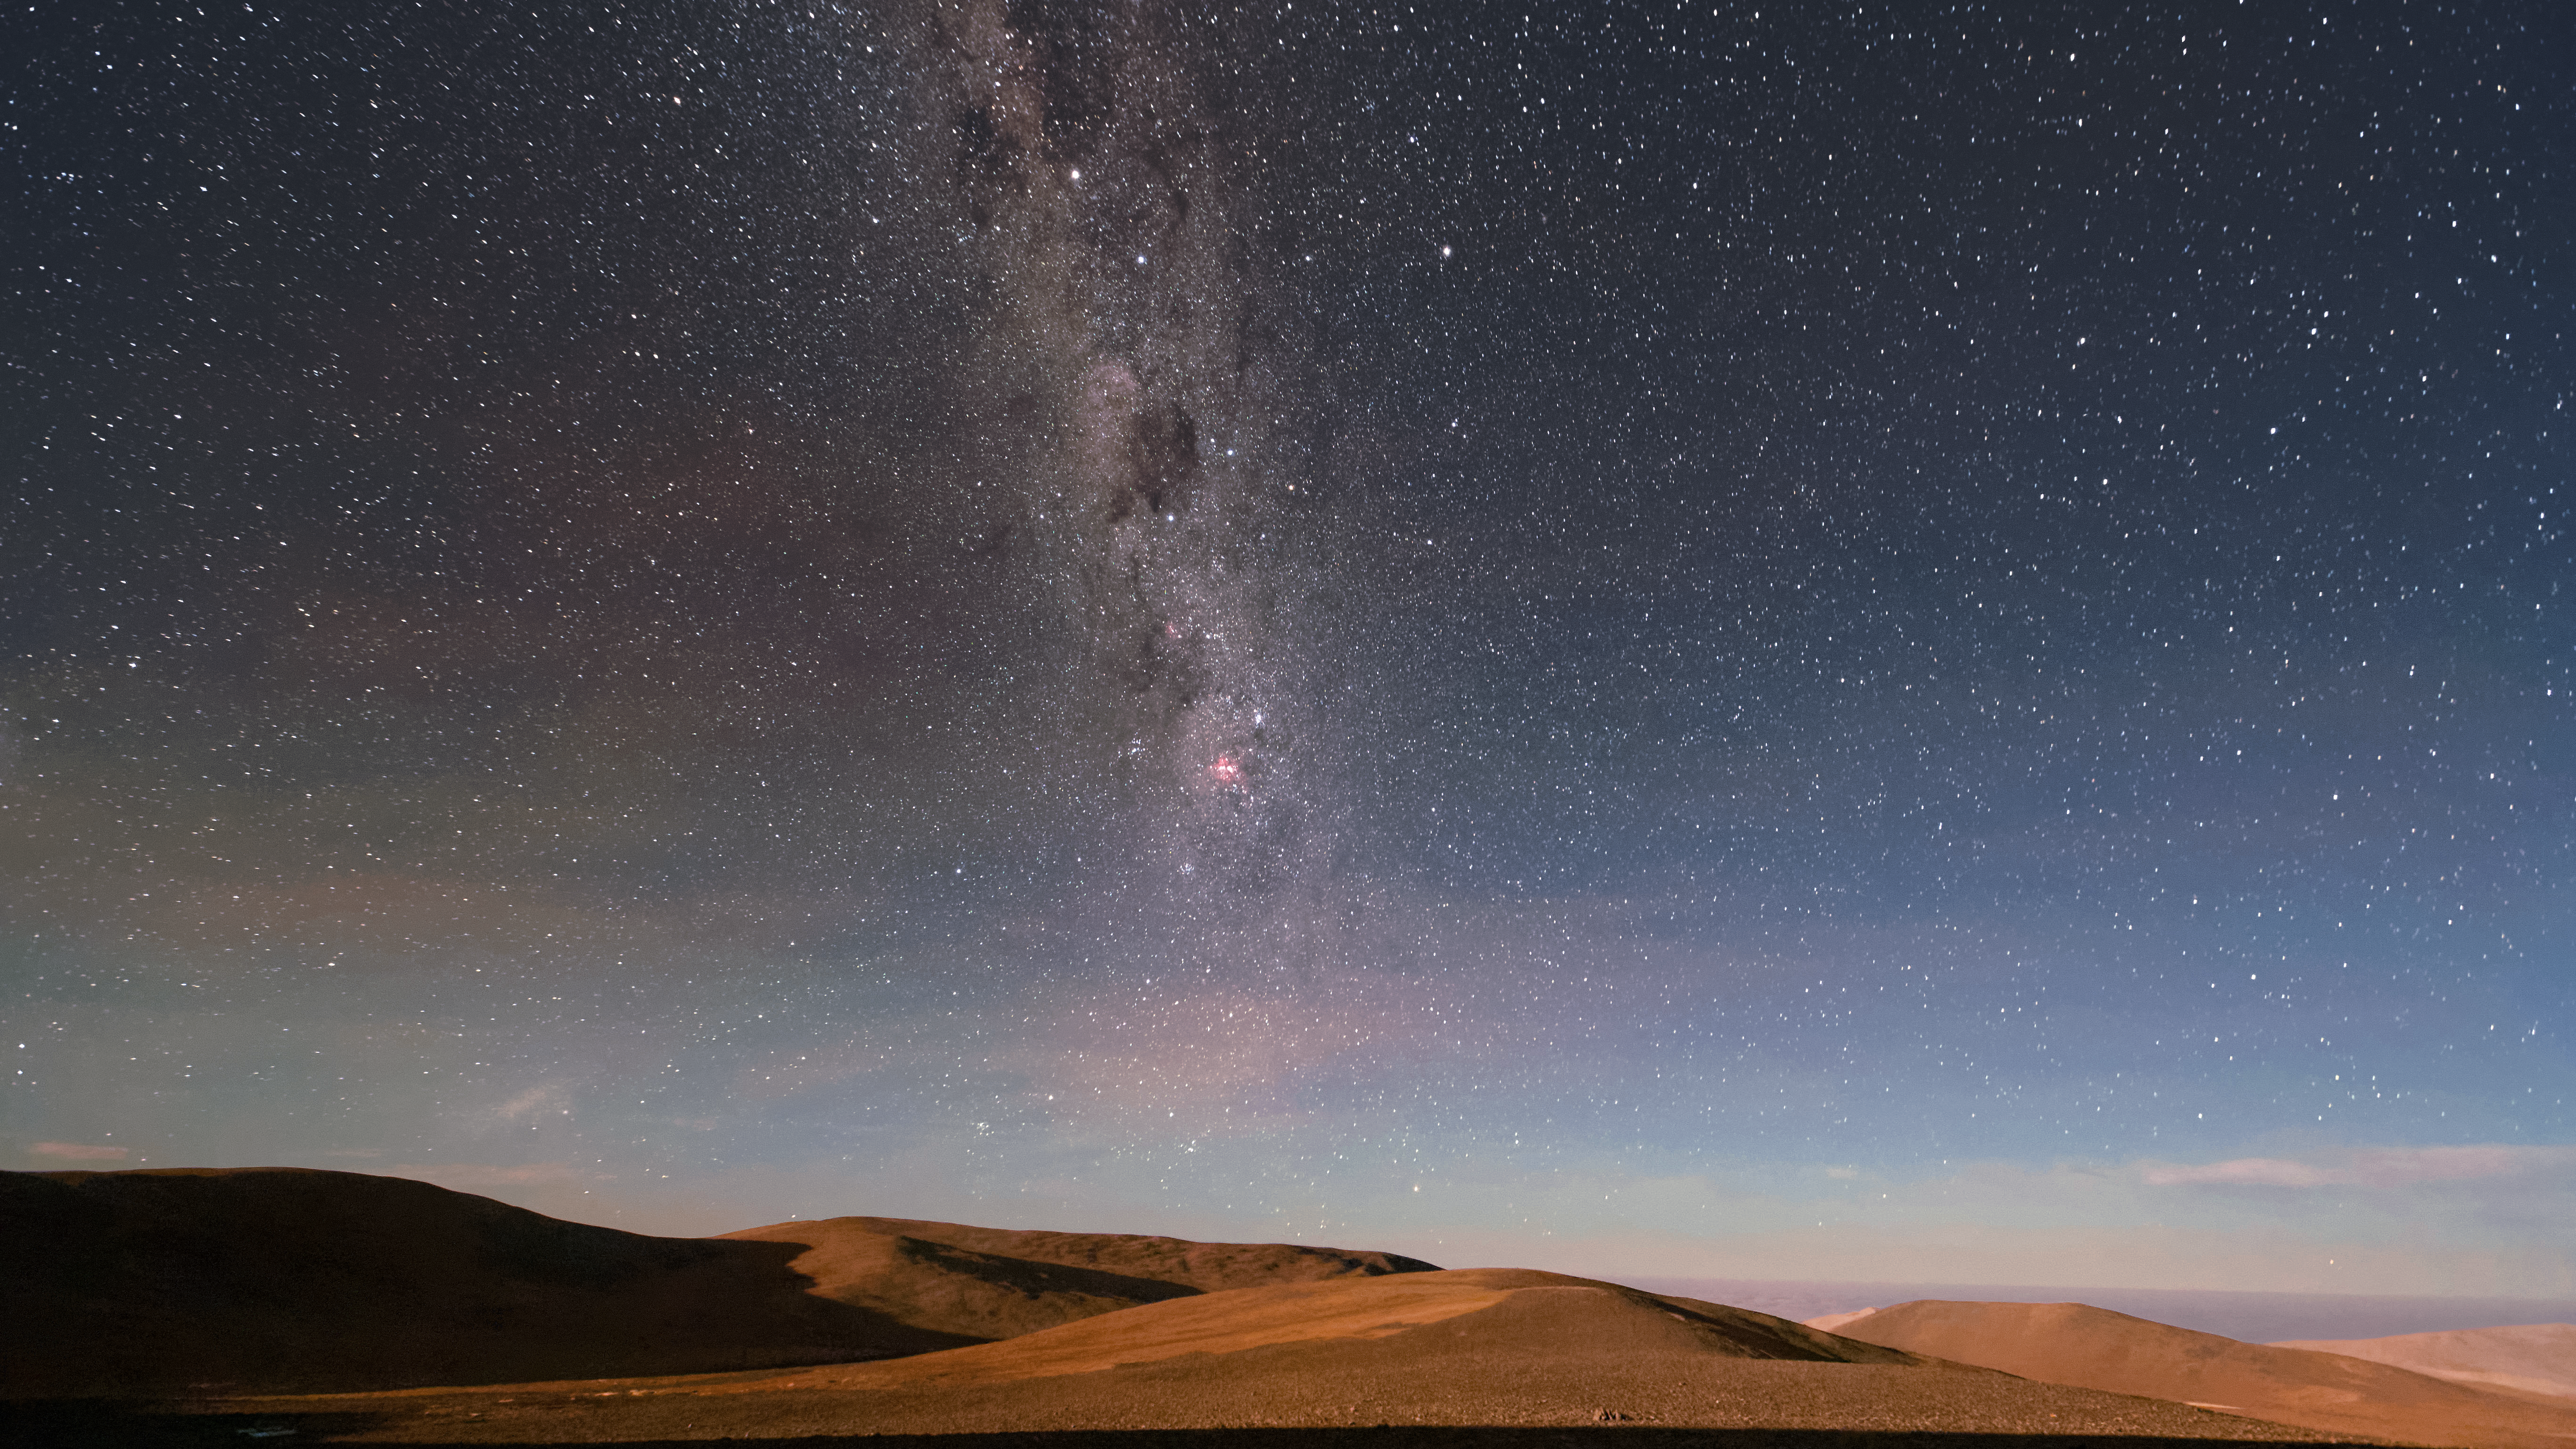

Bedroom view from Paranal Residencia

The view from one of the Paranal Residencia bedroom balconies reveals the magnificent view afforded by the remote location in the Chilean Atacama desert. Numerous rust-tinted peaks give way to the sea and, eventually, dark skies that host the unmistakable glow and dust lanes of the Milky Way.

Credit: Jean-Marc Lecleire/PNA/ESO